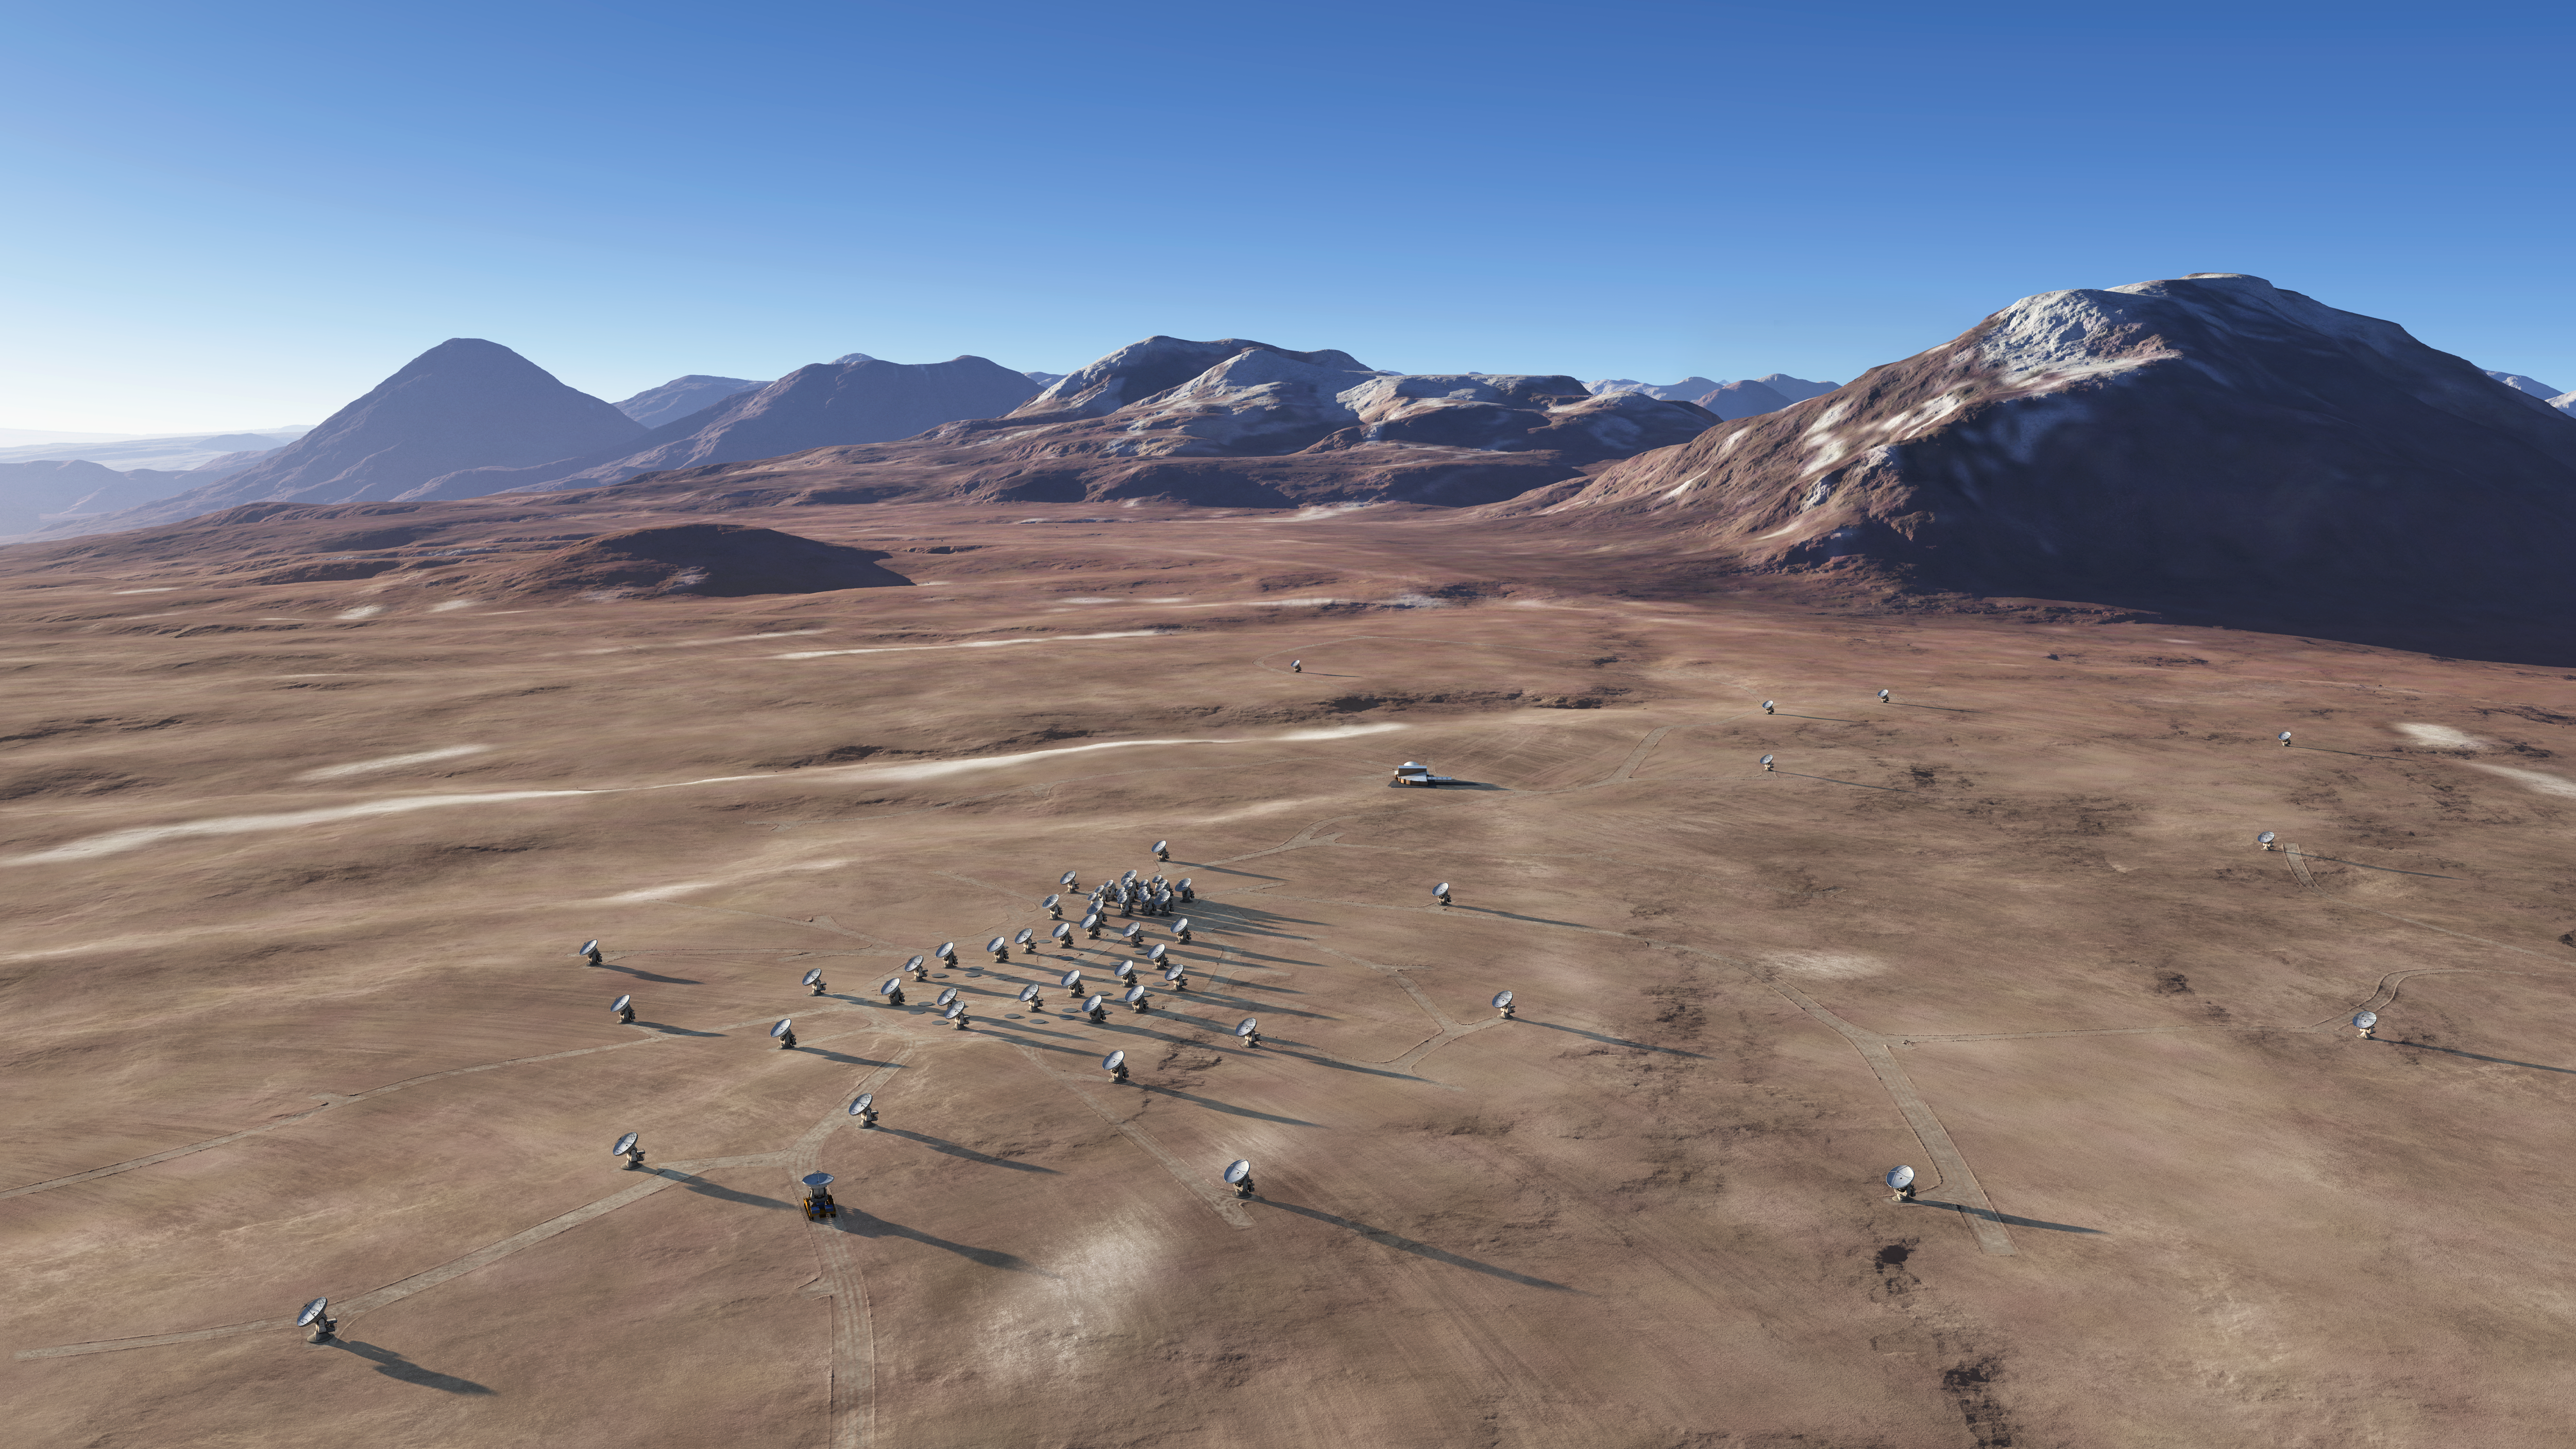

The future ALMA array on Chajnantor (artist’s rendering)

The Atacama Large Millimeter/submillimeter Array (ALMA) is the largest astronomical project in existence. It is a revolutionary astronomical telescope, comprising an array of 66 giant 12-metre and 7-metre diameter antennas observing at millimetre and submillimetre wavelengths. It is being built on the breathtaking location of the Chajnantor plateau, at 5000 metres altitude in the Chilean Andes, and will start scientific observations in 2011.

In this artist’s rendering, the ALMA array is seen on the Chajnantor plateau in an extended configuration. The antennas, which each weigh over 100 tons, can be moved to different positions with custom-built transporter vehicles in order to reconfigure the array.

ALMA is the most powerful telescope for observing the cool Universe — molecular gas and dust as well as the relic radiation of the Big Bang. It will study the building blocks of stars, planetary systems, galaxies and life itself.

ALMA, an international astronomy facility, is a partnership of Europe, North America and East Asia in cooperation with the Republic of Chile. ESO is the European partner in ALMA.

Credit: ALMA (ESO/NAOJ/NRAO)/L. Calçada